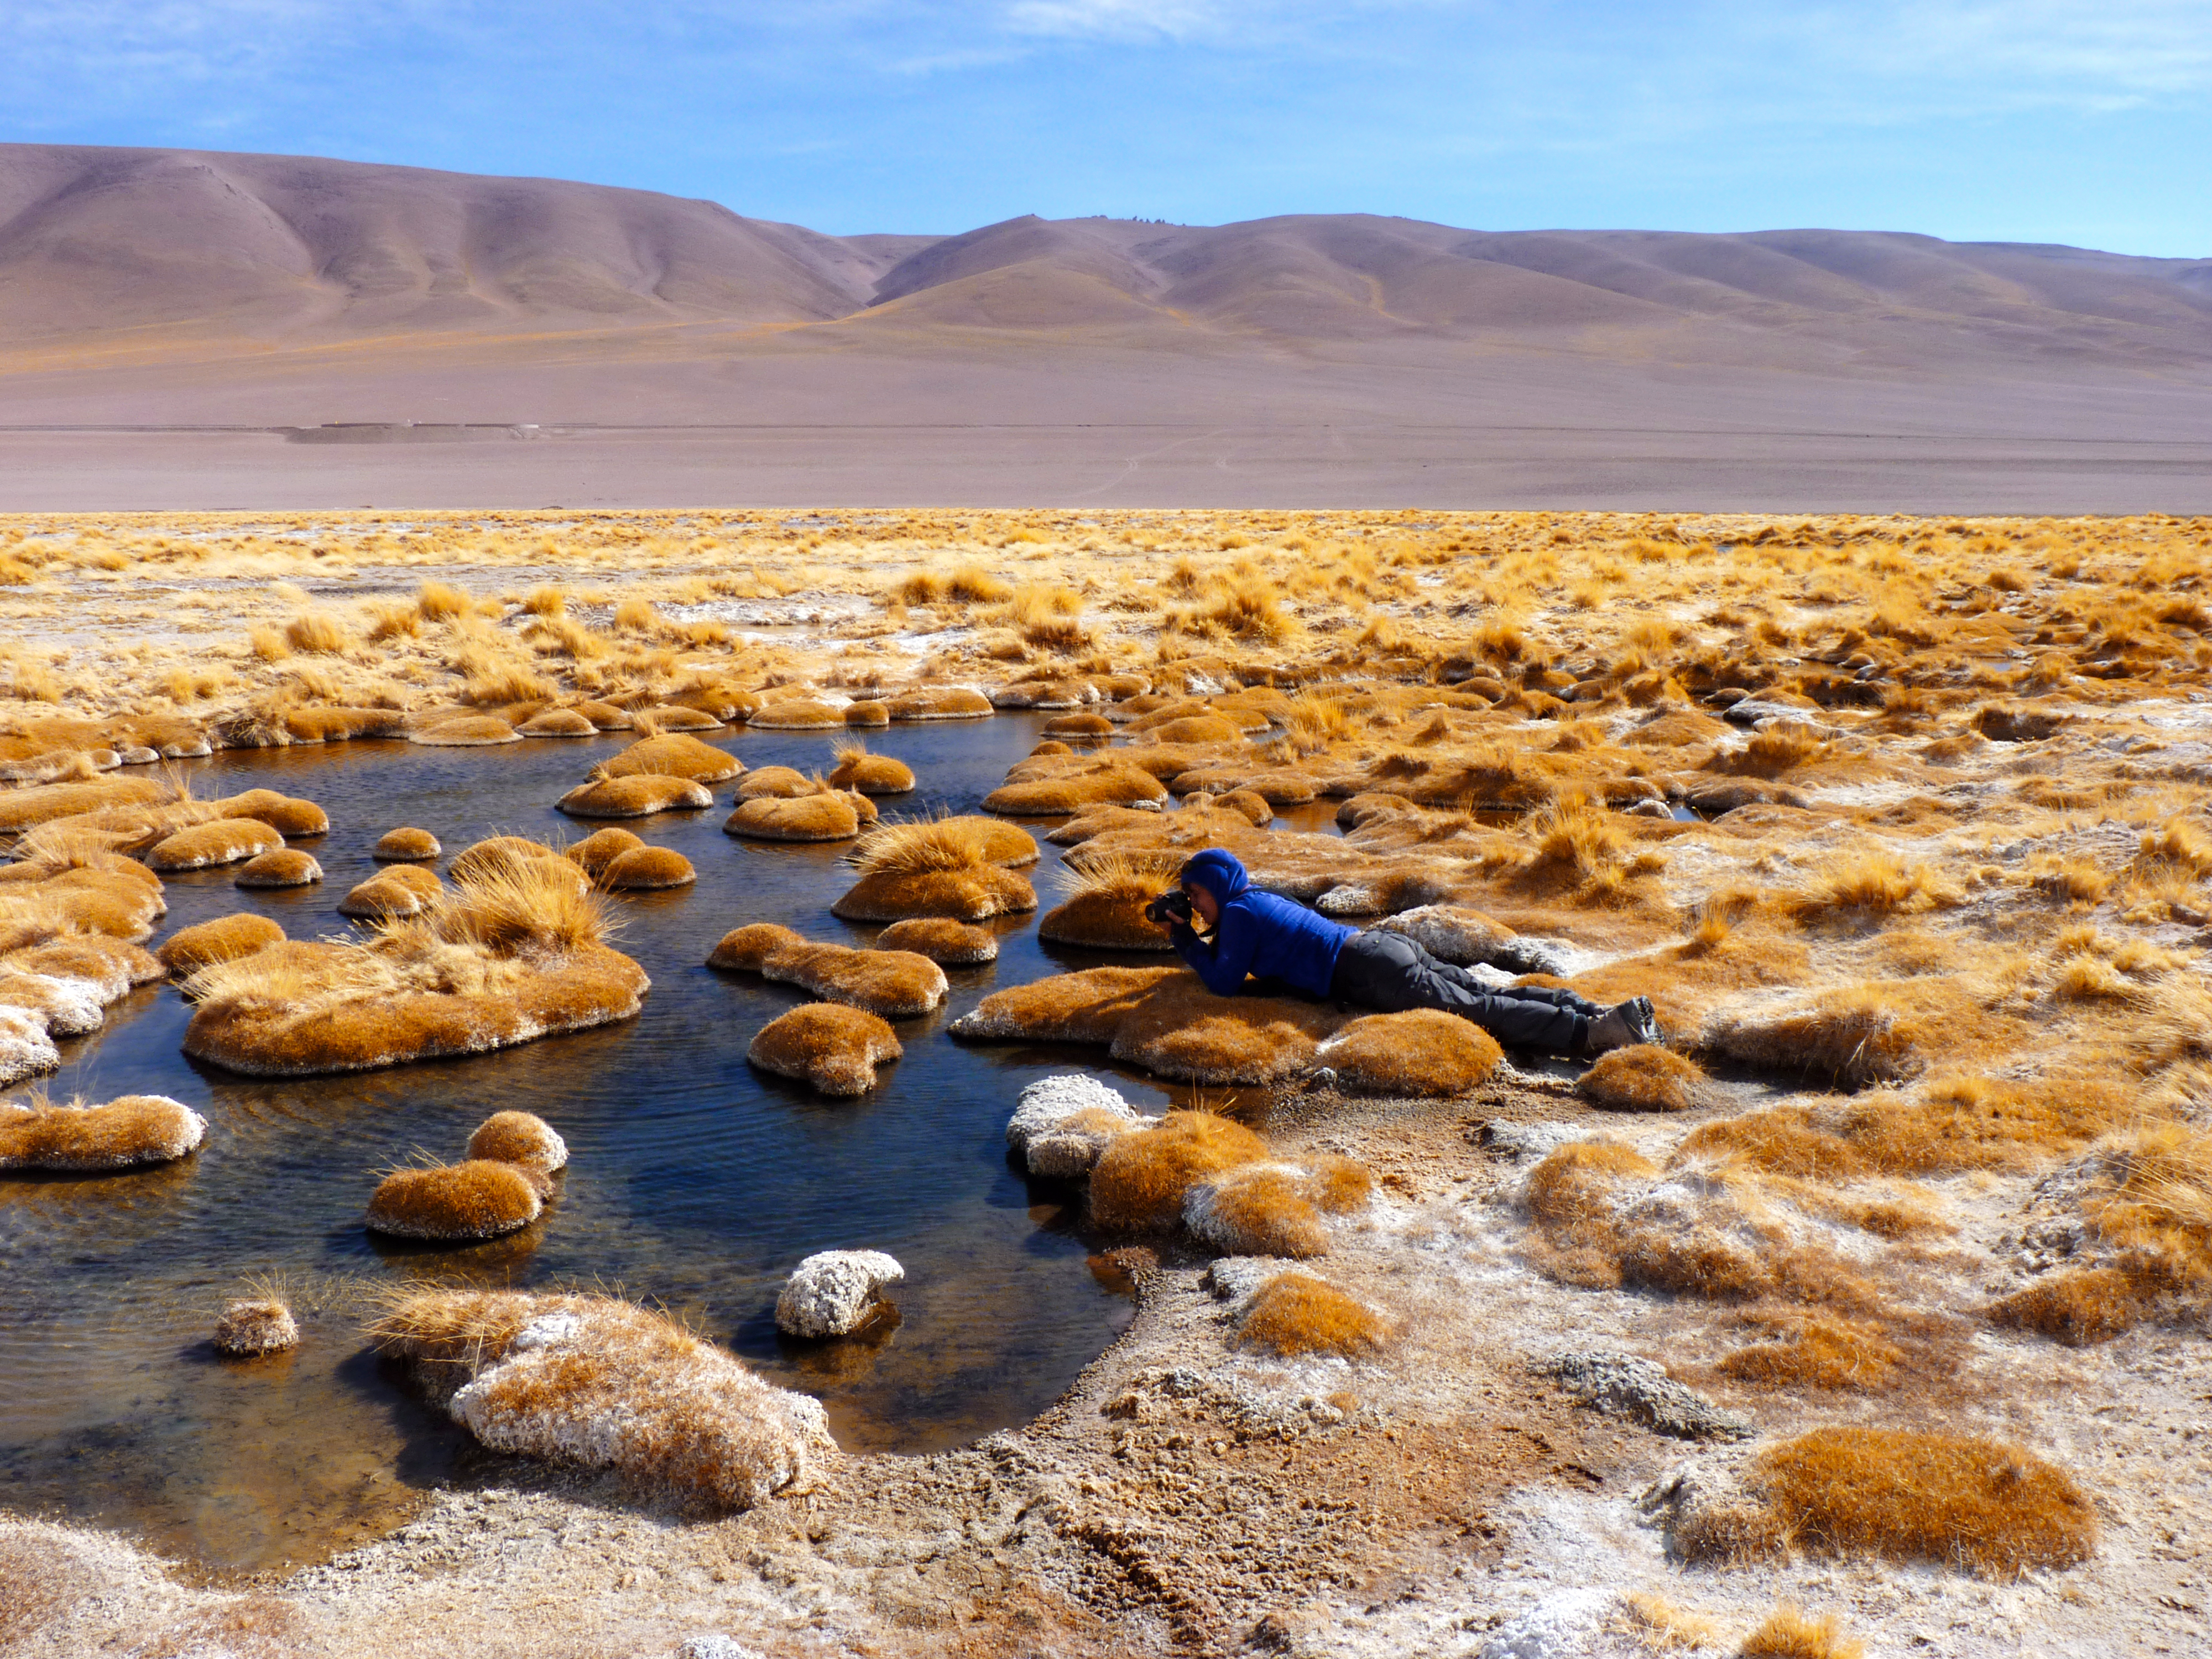

Interesting vegetation

This photo is from a media visit to ALMA, the Atacama Large Milimetre-Sub-Milimetre Array, by Ducth TV show Labyrint. This visit included the Dutch ESO Science Outreach Network (ESON), Marieke Baan.

Labyrint is a Dutch television show aiming to explore the maze of Science.

Credit: ESO